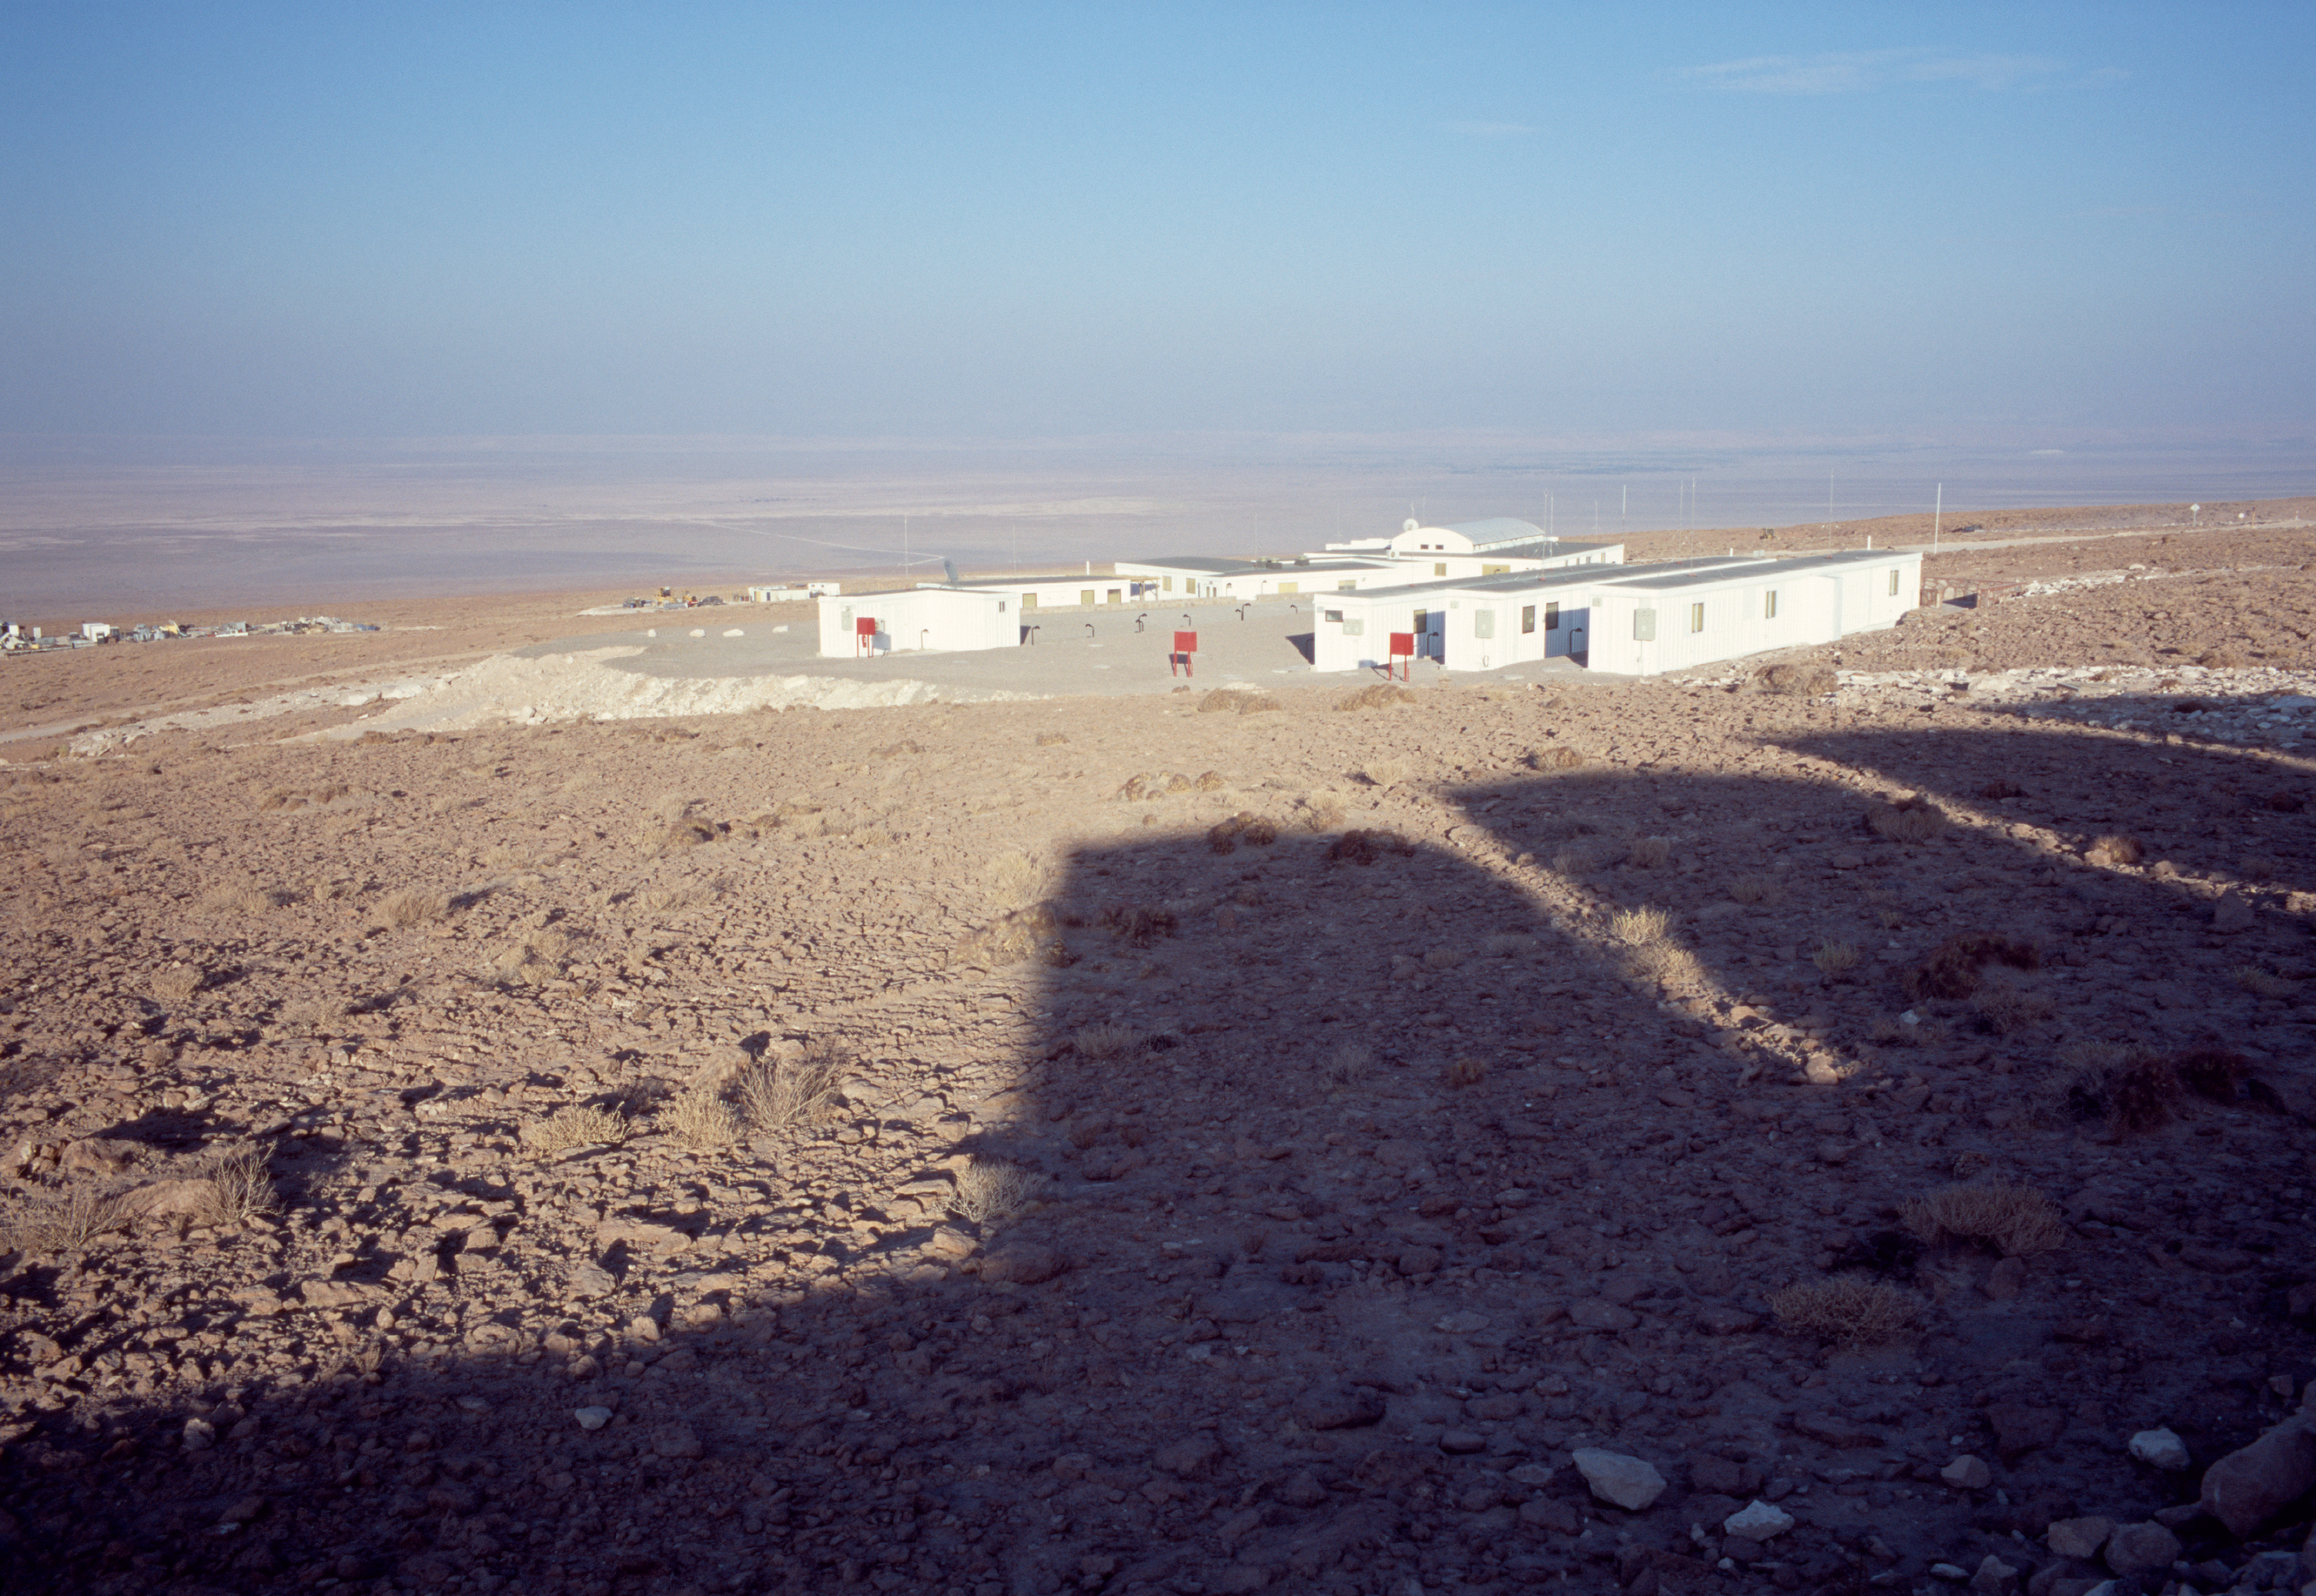

Morning view of the ALMA base camp

A morning view over the ALMA base camp. Taken in December 2004.

Credit: ESO